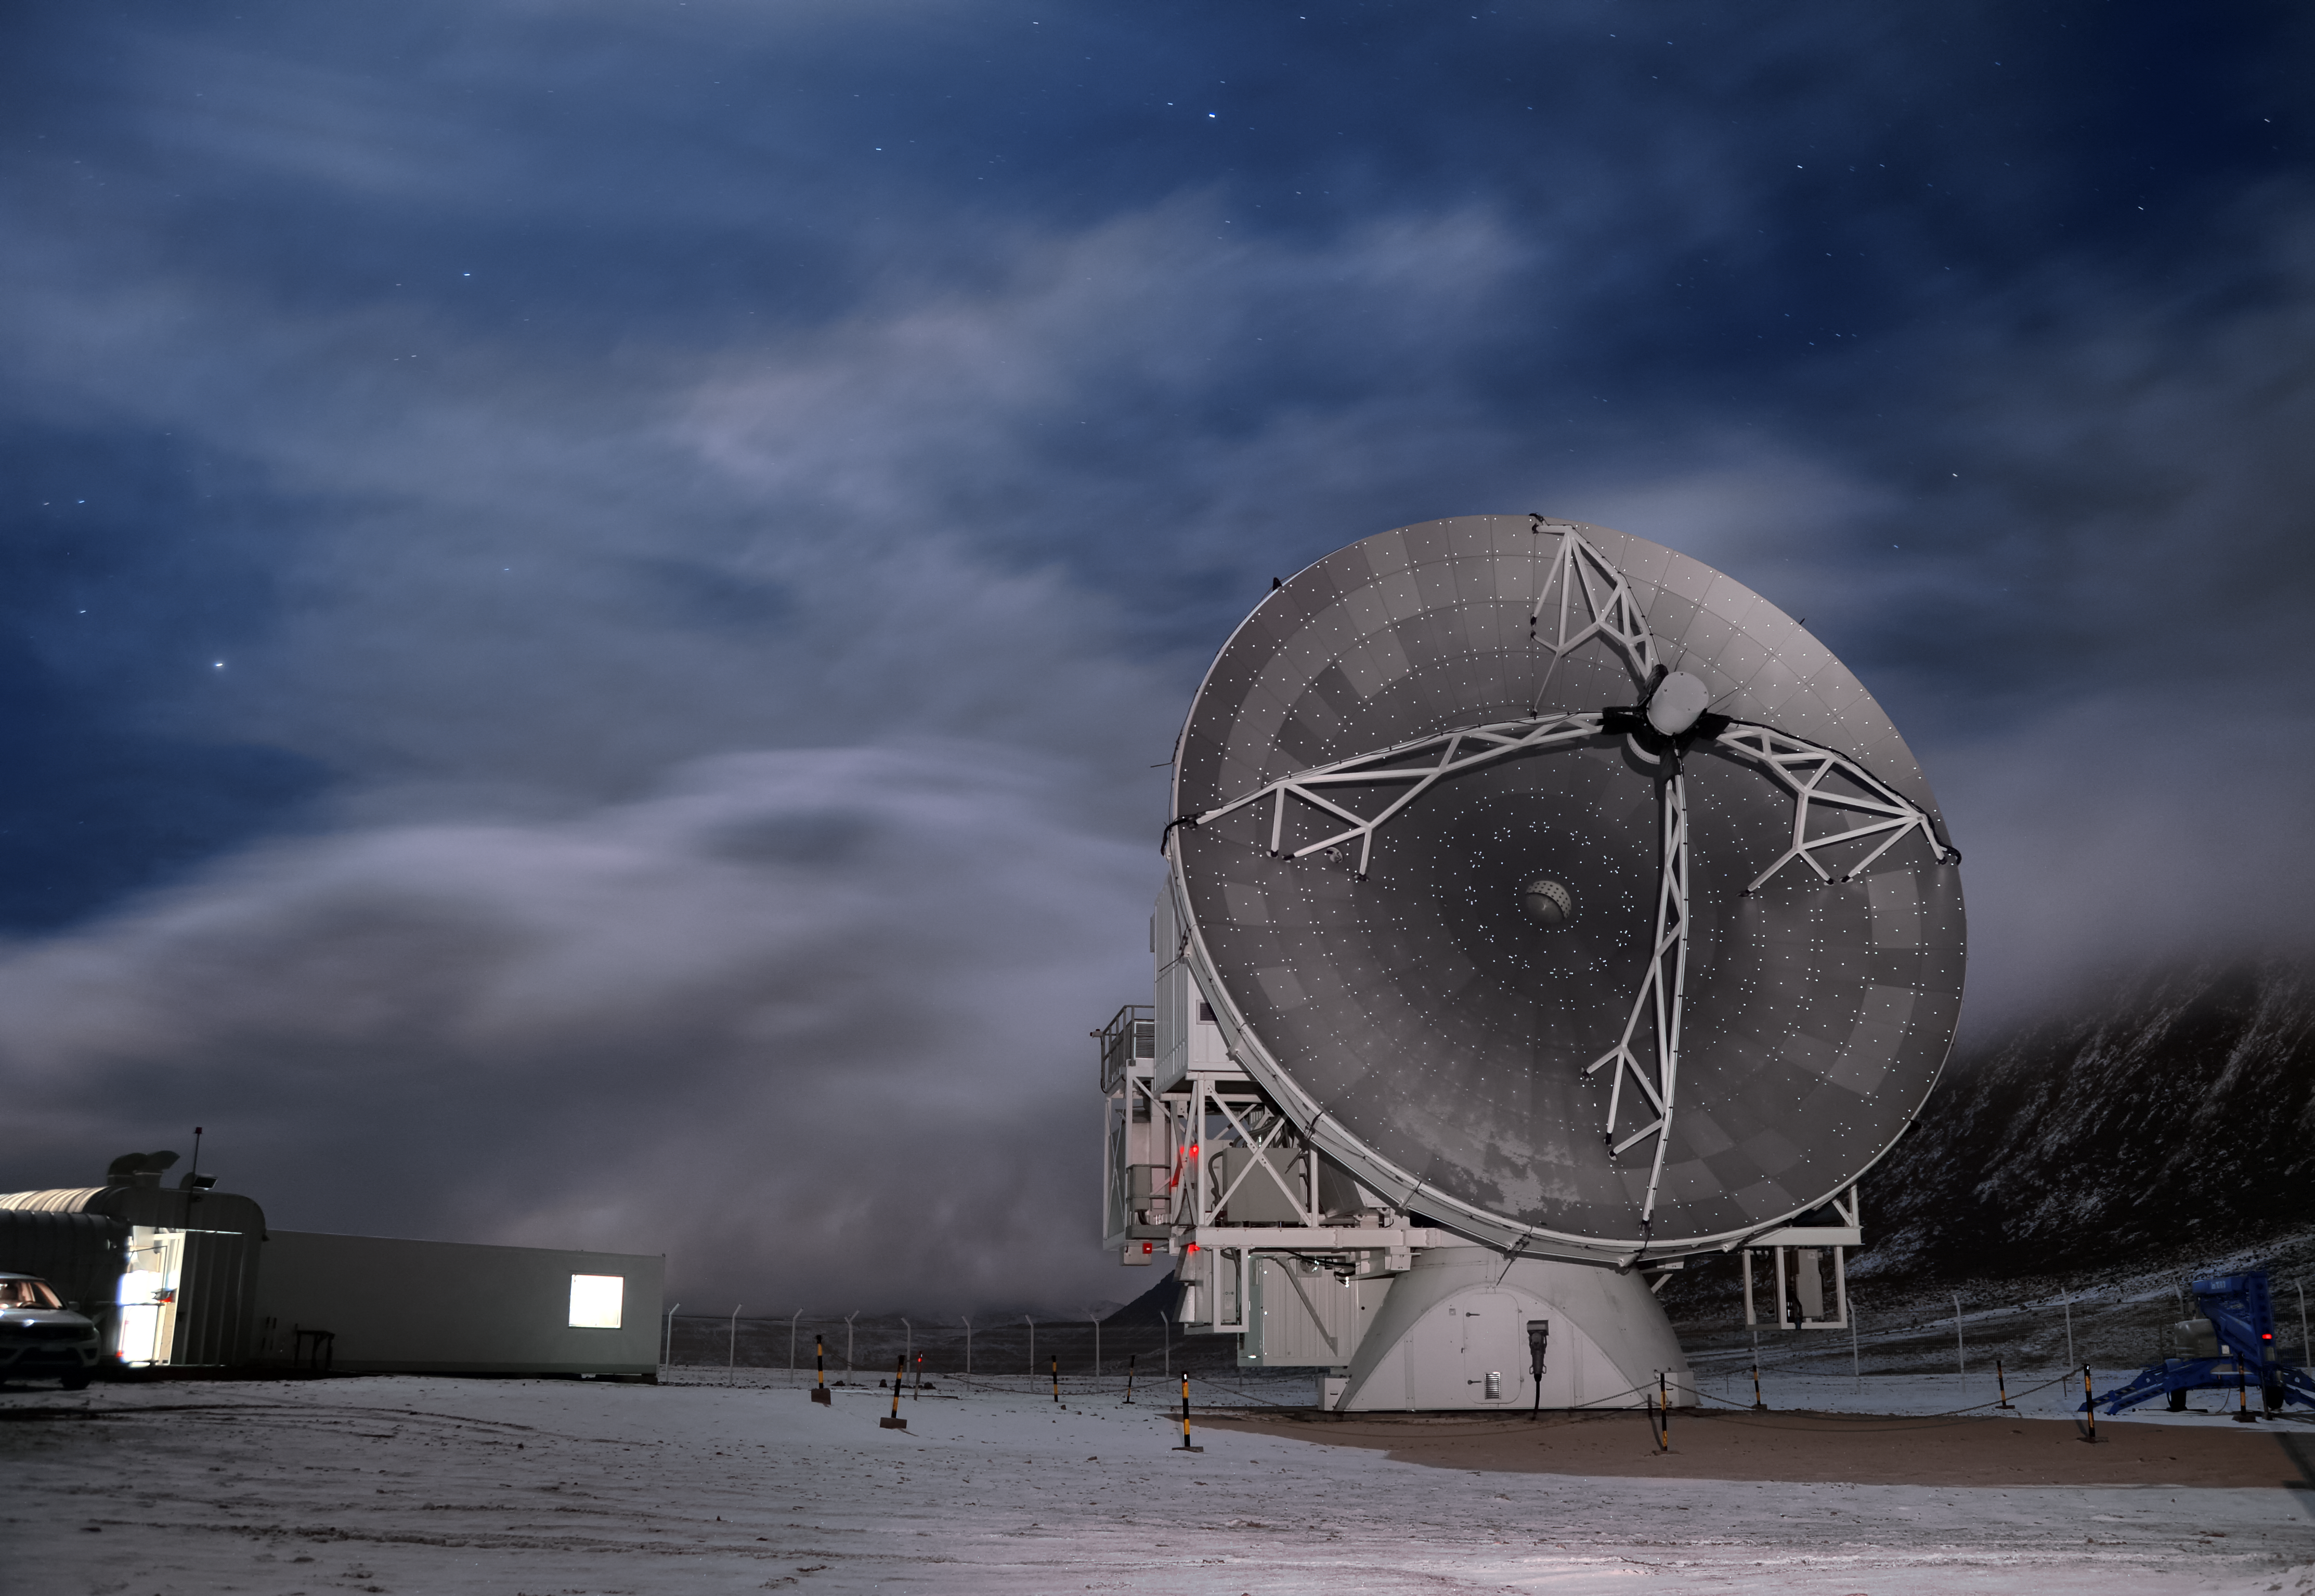

Snow comes to Chajnantor

The muted grey colours of this Atacama Large Millimeter/submillimeter Array radio telescope compliment the wintry scene captured in this spectacular shot from the Chajnantor plateau, which features a light dusting of snow across the rugged Chilean landscape.

Despite being one of the driest places on Earth, the Atacama Desert occasionally witnesses snowfall.

Credit: C. Duran/ESO